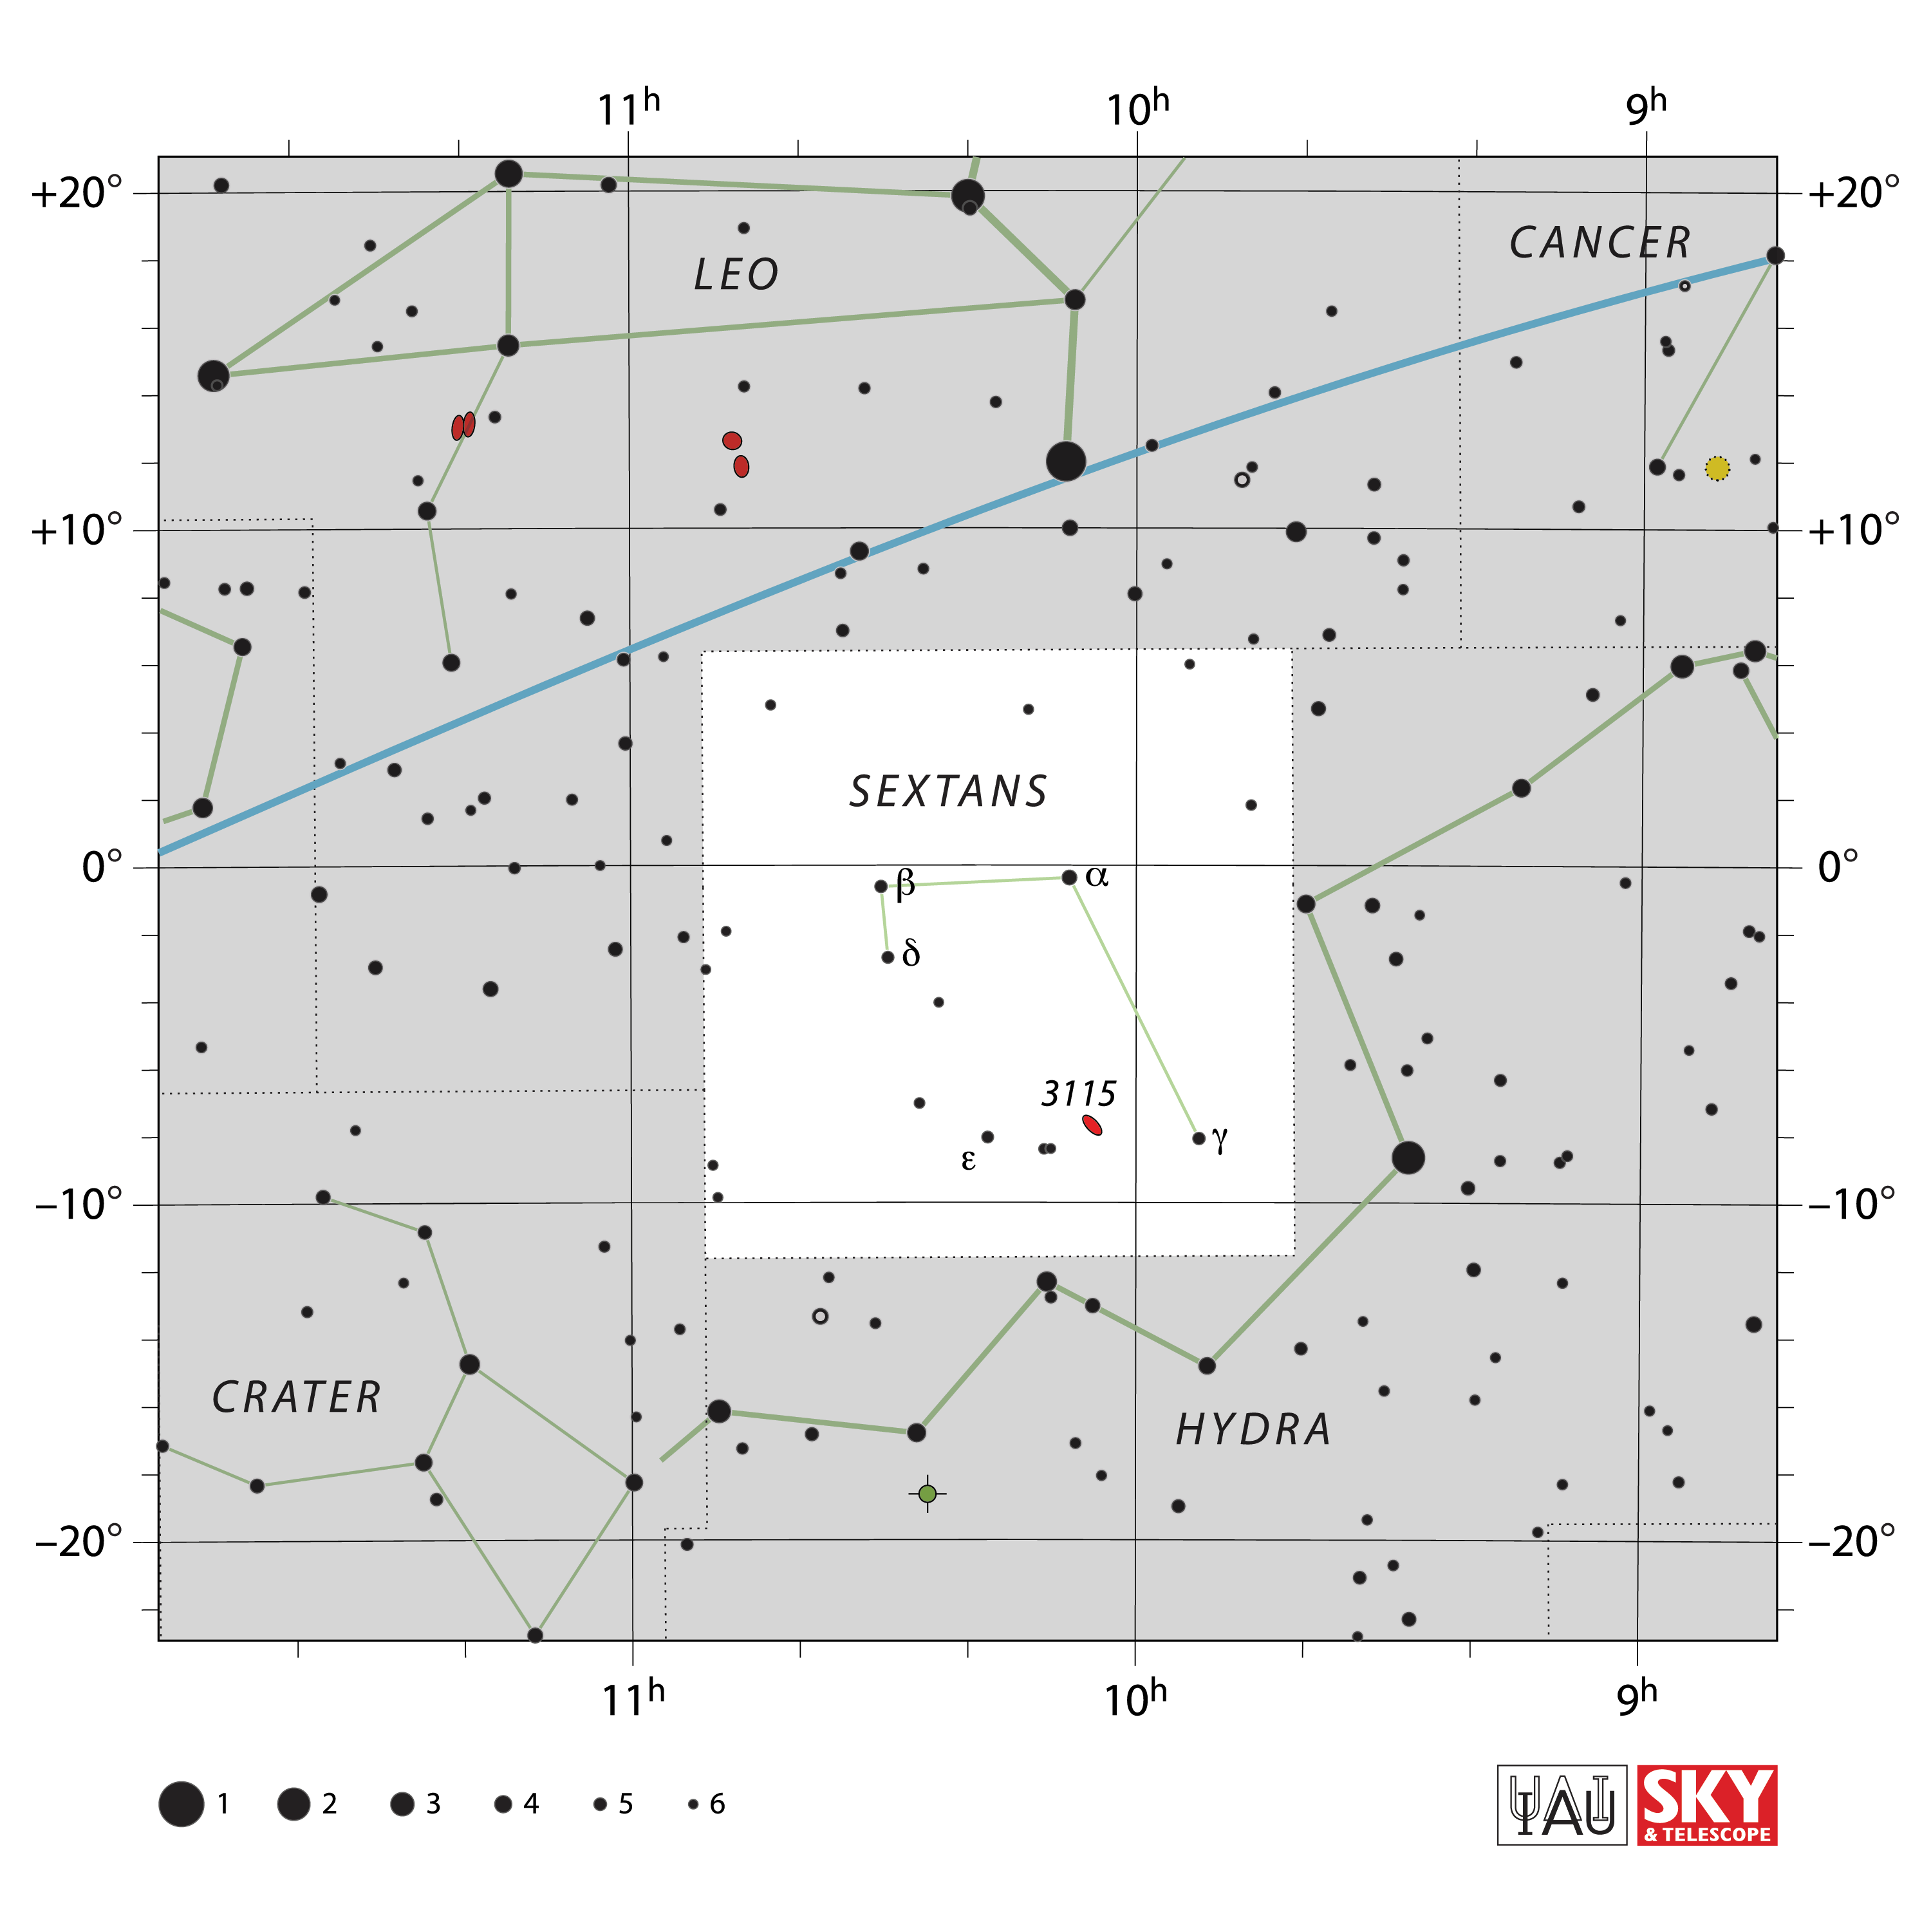

Sextans

Credit: IAU and Sky & Telescope